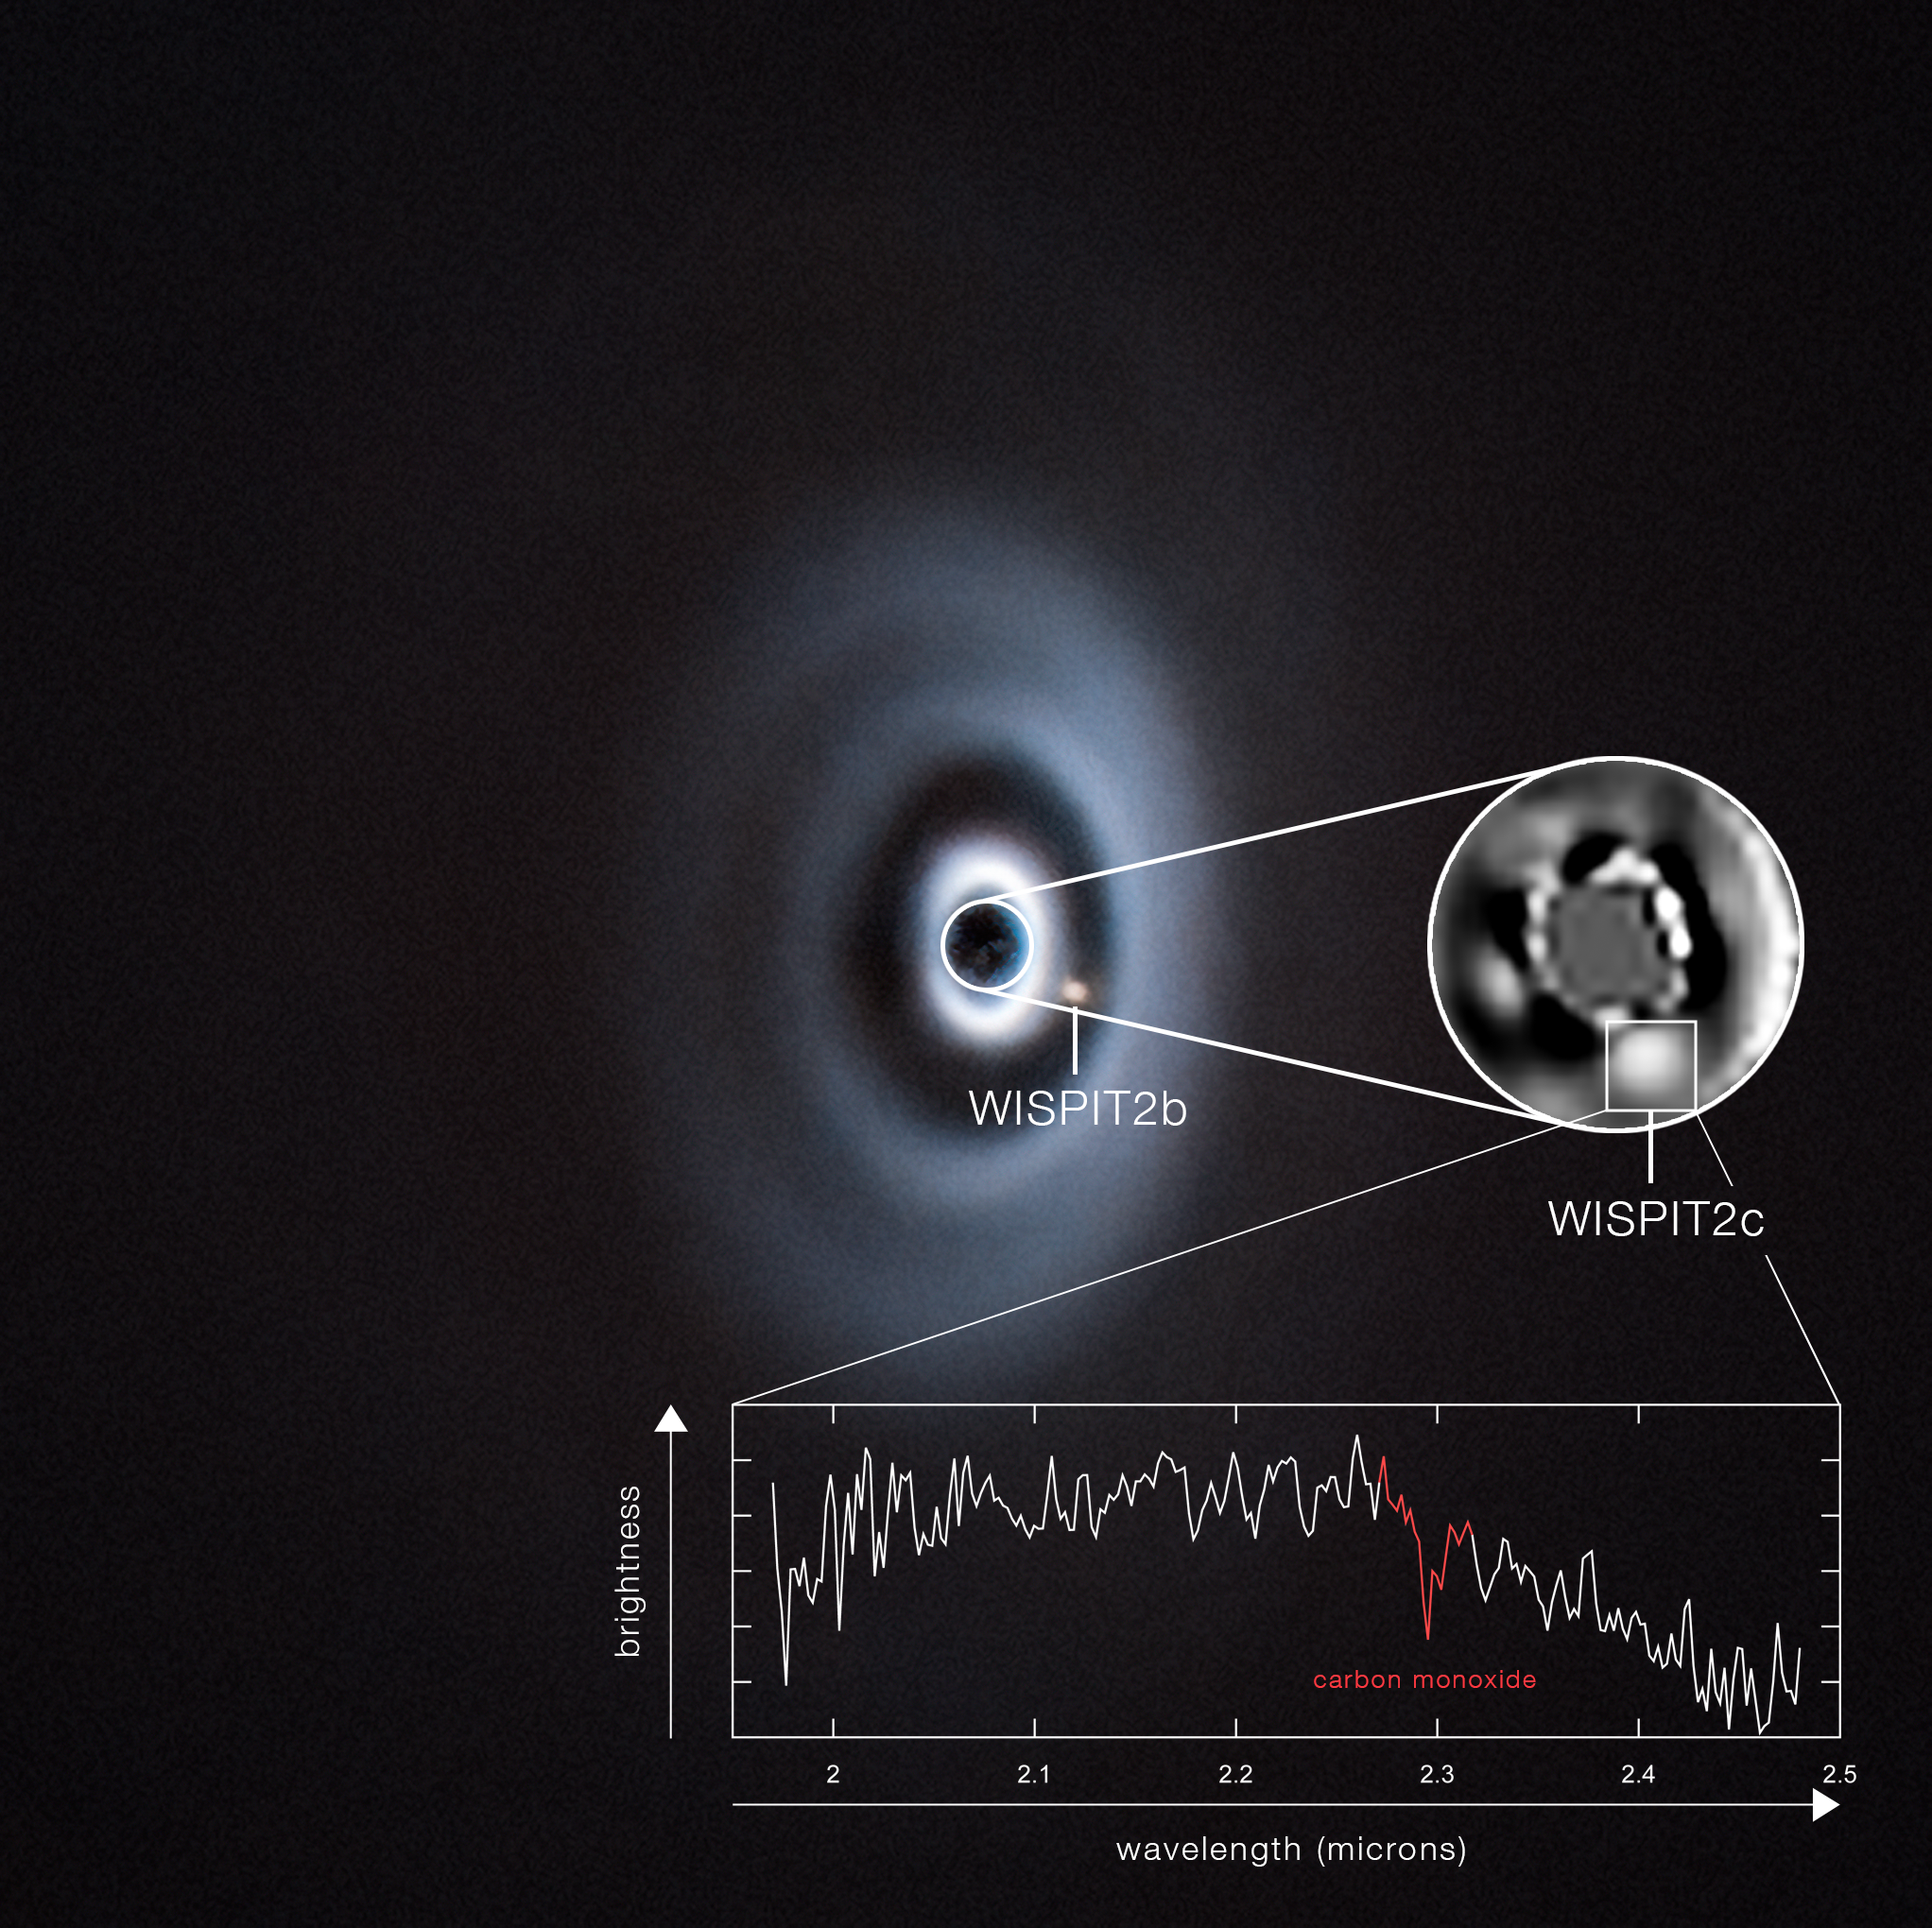

Spectrum of the baby exoplanet WISPIT 2c

This image shows two planets forming around the young star WISPIT 2. The images at the top were obtained with ESO’s Very Large Telescope (VLT) using the SPHERE instrument, specifically designed to directly image exoplanets. Planet WISPIT 2b was discovered in 2025, with hints of another one, WISPIT 2c, orbiting closer to the star.

To confirm that this new object is indeed a planet and not an extended clump of material within the disc, astronomers observed it with the GRAVITY+ instrument at the VLT Interferometer (VLTI). The VLTI combines the light of several telescopes and is therefore sensitive to very small details. Using GRAVITY+, the team confirmed that that the new object is a point-like source and not an extended cloud within the disc.

Moreover, the spectrum obtained with GRAVITY+, displayed here in the bottom panel, shows light absorbed by carbon monoxide, a molecule common in the atmosphere of gas giant planets. This further confirms that WISPIT 2c is indeed a young exoplanet around this star.

Credit: ESO/C. Lawlor, R. F. van Capelleveen et al.